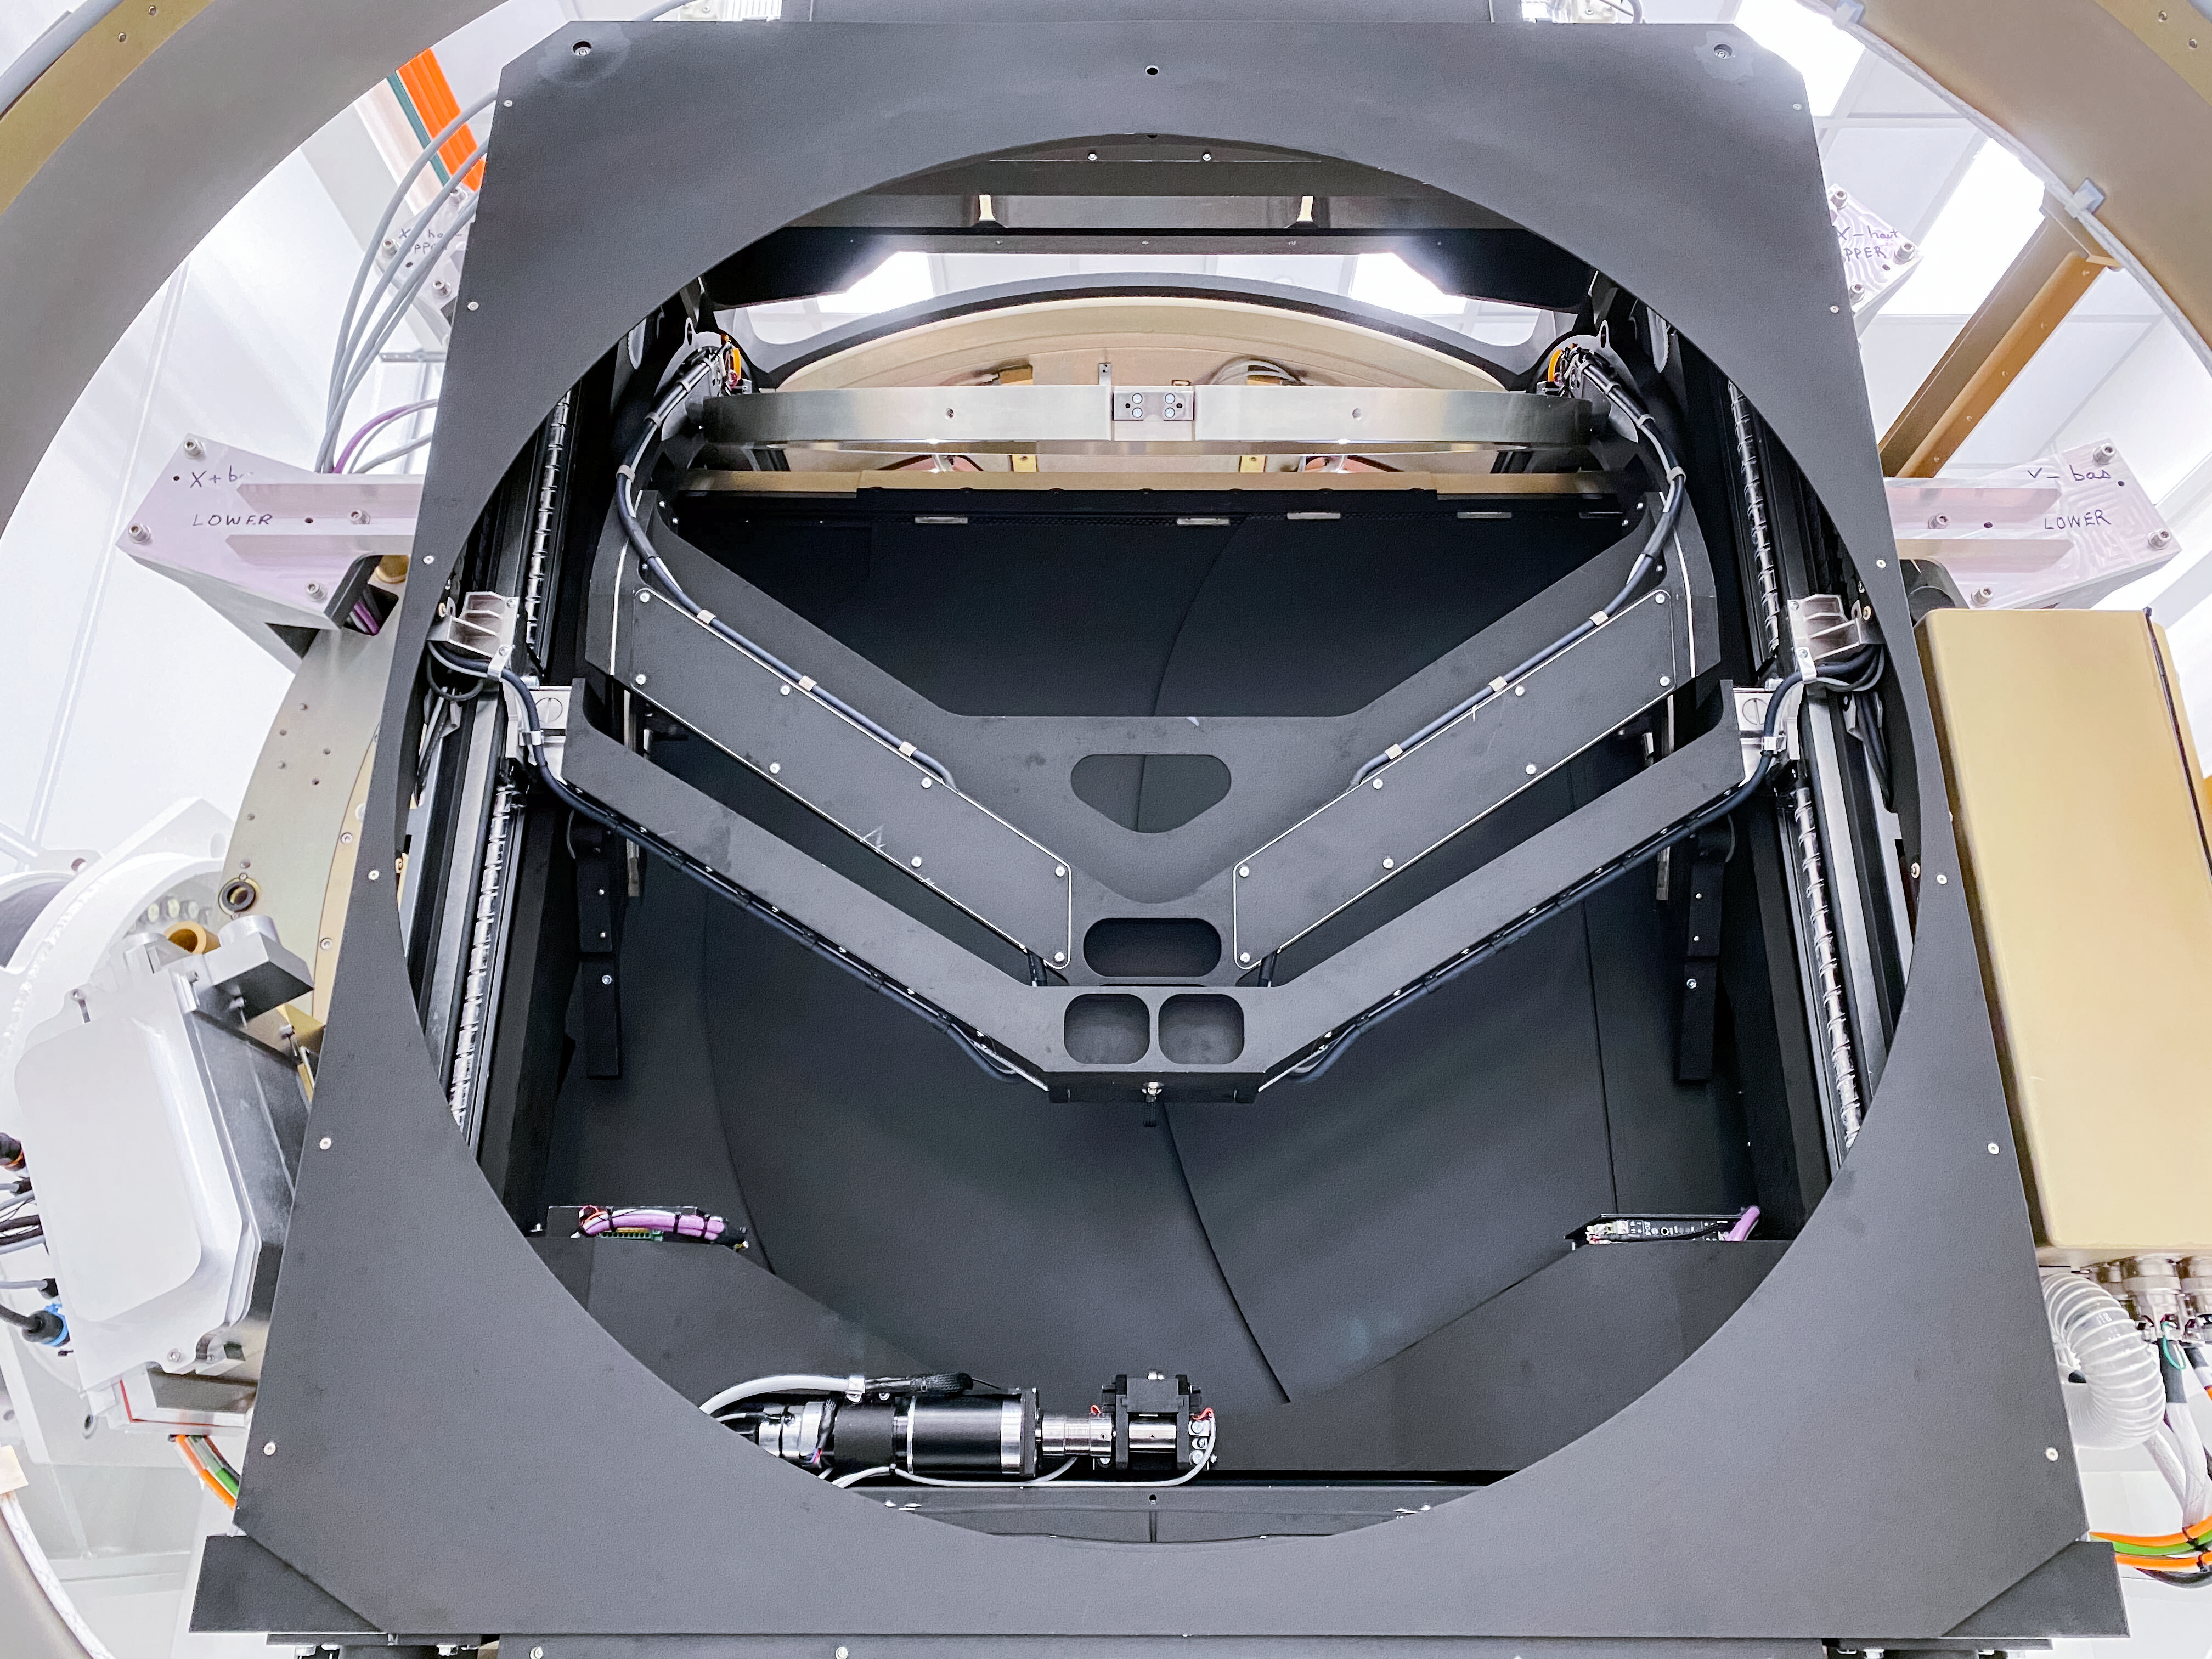

LSST Camera

At SLAC National Accelerator Laboratory, the LSST Camera team conducted a successful test in mid-October 2020, verifying the clearance between the filters and the shutter as the filter moves from its storage position to its online position. The amount of clearance is extremely small to meet the optical design distance between the filter and the L3 lens. The completion of this test is significant for the Rubin Project because it retires some key interface risks for the Camera.

Credit: T Lange/LSST Camera Project